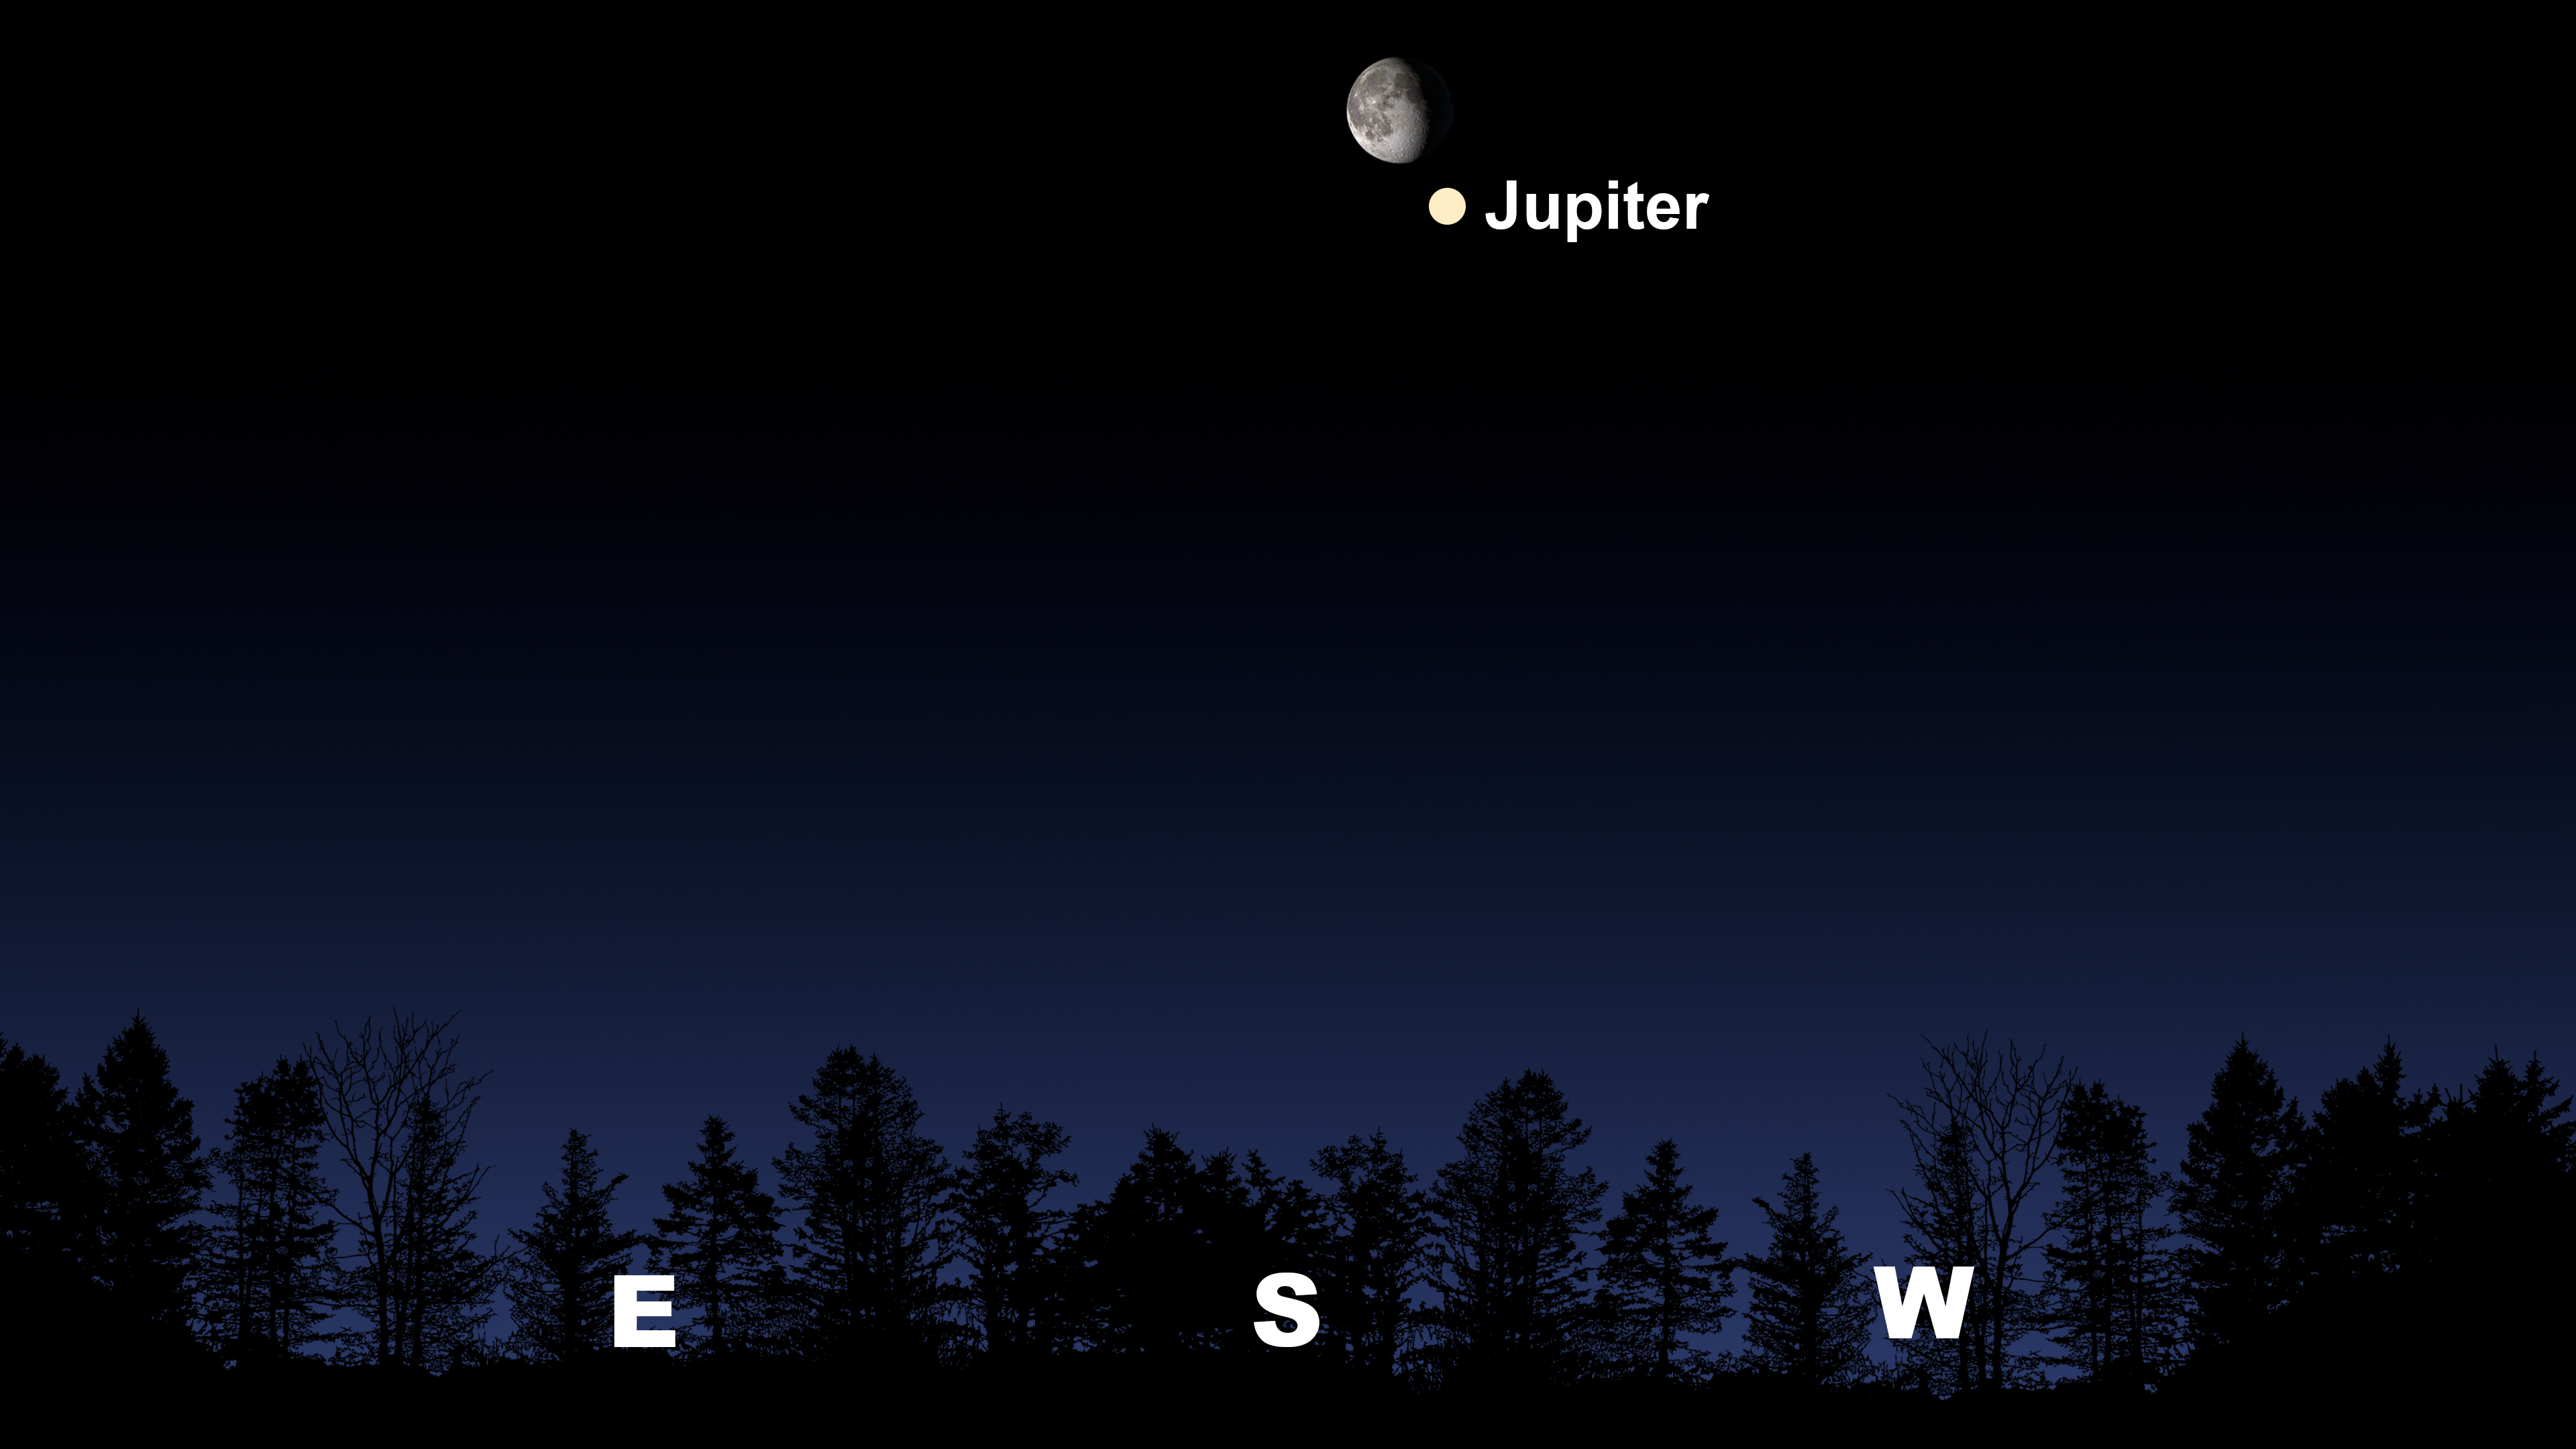

Jupiter and the Moon will be close together and high in the sky as seen from Tucson at 5:30 a.m. MST on 10 November.

Jupiter and the Moon will be close together and high in the sky as seen from Tucson at 5:30 a.m. MST on 10 November. The view will be similar from Hilo around 5:30 a.m. HST and from La Serena at 5:30 a.m. CLT, where the Moon and Jupiter will be shifted more into the north.

Credit: NOIRLab/NSF/AURA/Stellarium/J. Davis